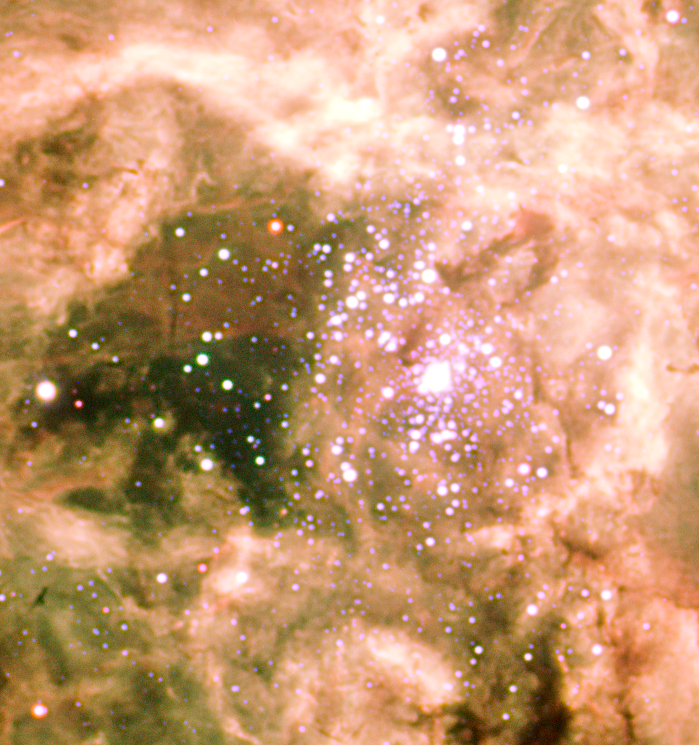

Tarantula's central cluster, R136

Inside the giant emission nebula lies a cluster of young, massive and hot stars, denoted R 136, whose intense ultra-violet radiation and strong winds make the nebula glow, shaping it in the form of a giant arachnid. The cluster is about 2 to 3 million years old. Several of the brighter members in the immediate surroundings of the dense cluster are among the most massive stars known, with masses well above 50 times the mass of our Sun. The cluster itself contains more than 200 massive stars.

Credit: ESO